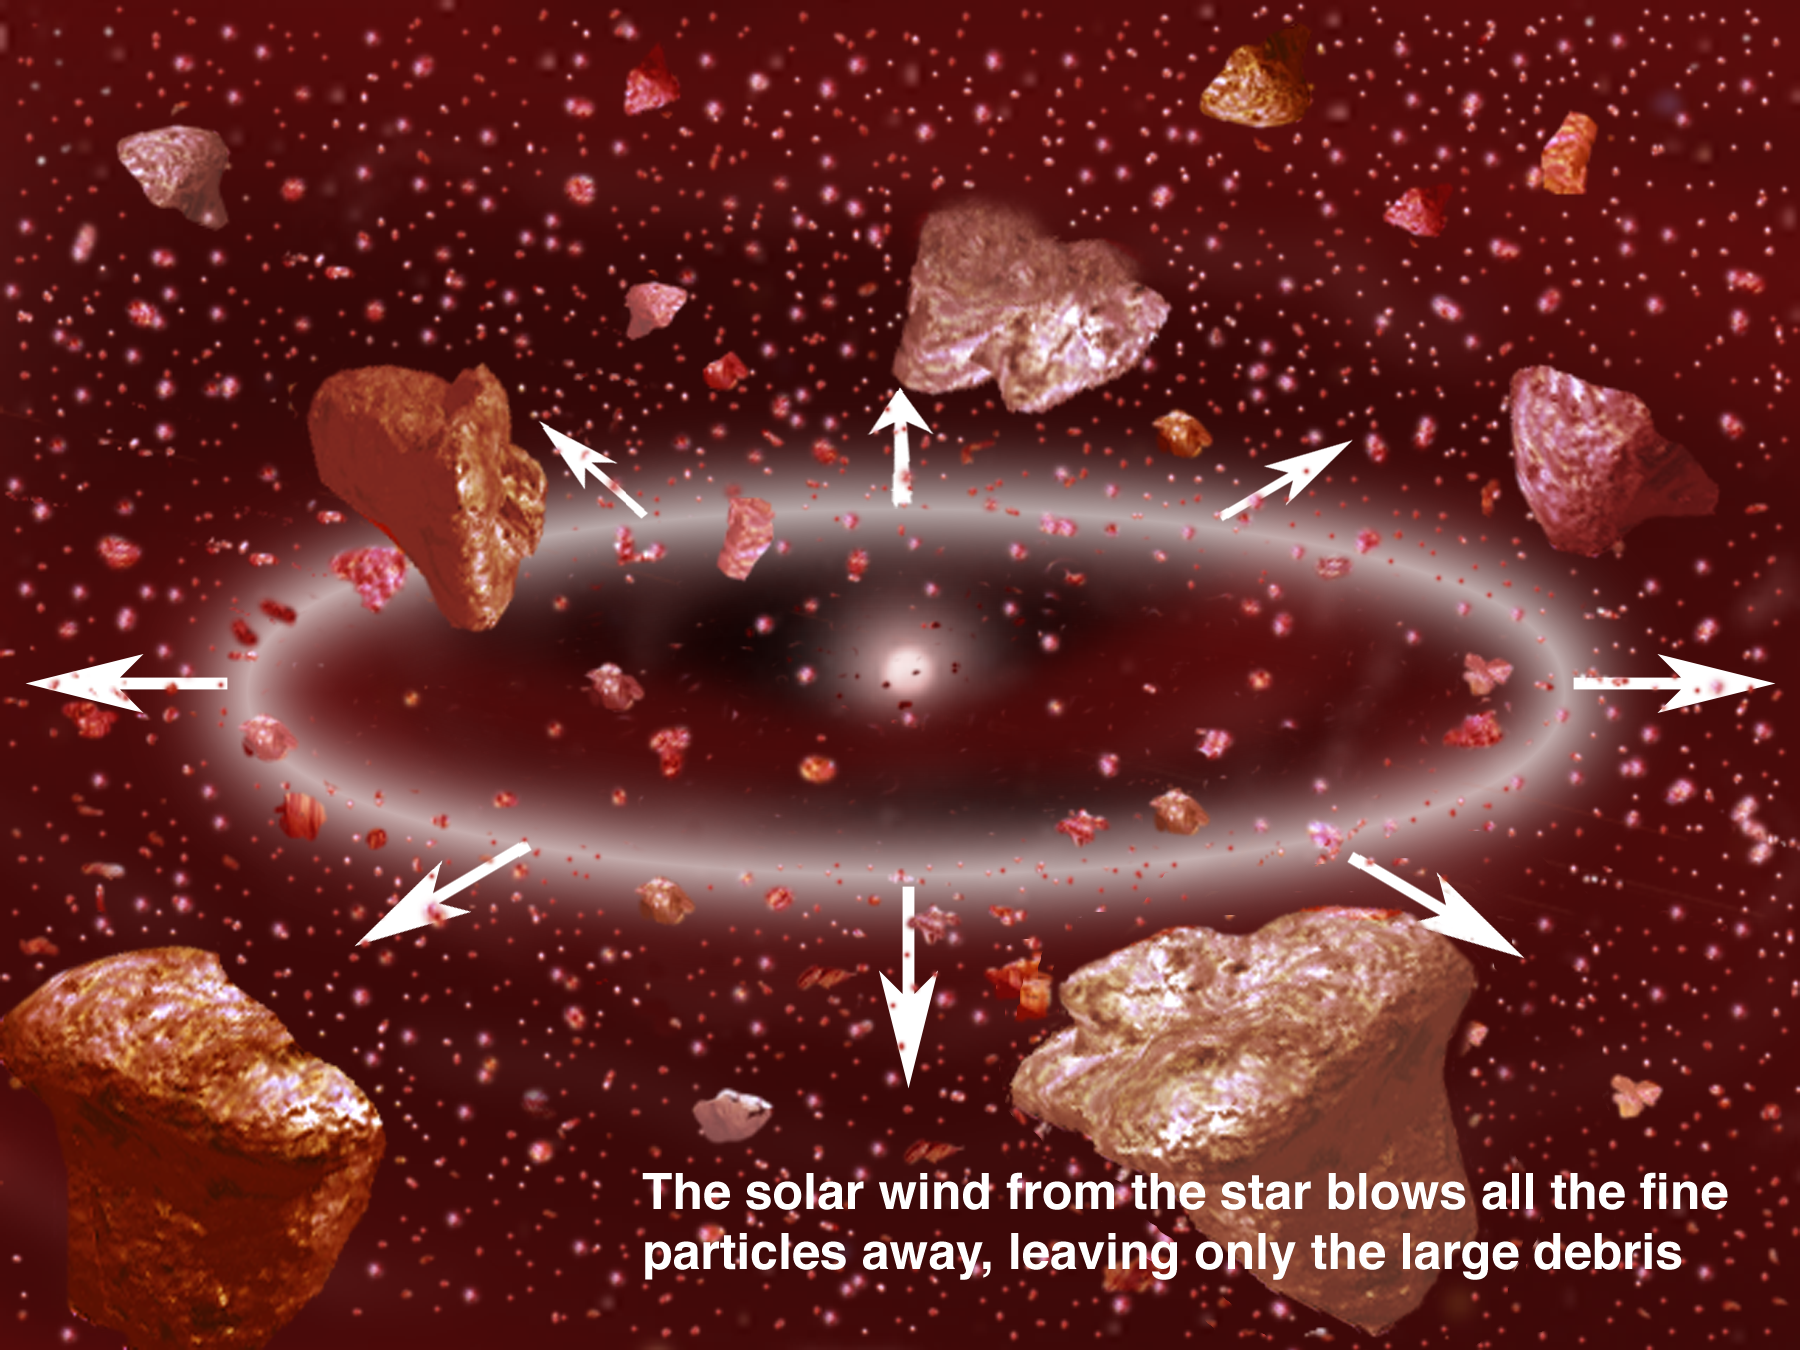

Dusting for Clues: Gemini Discovers Evidence for Colliding Bodies in Planet Forming Disk

Credit: Gemini Observatory/NSF/AURA/J. Lomberg